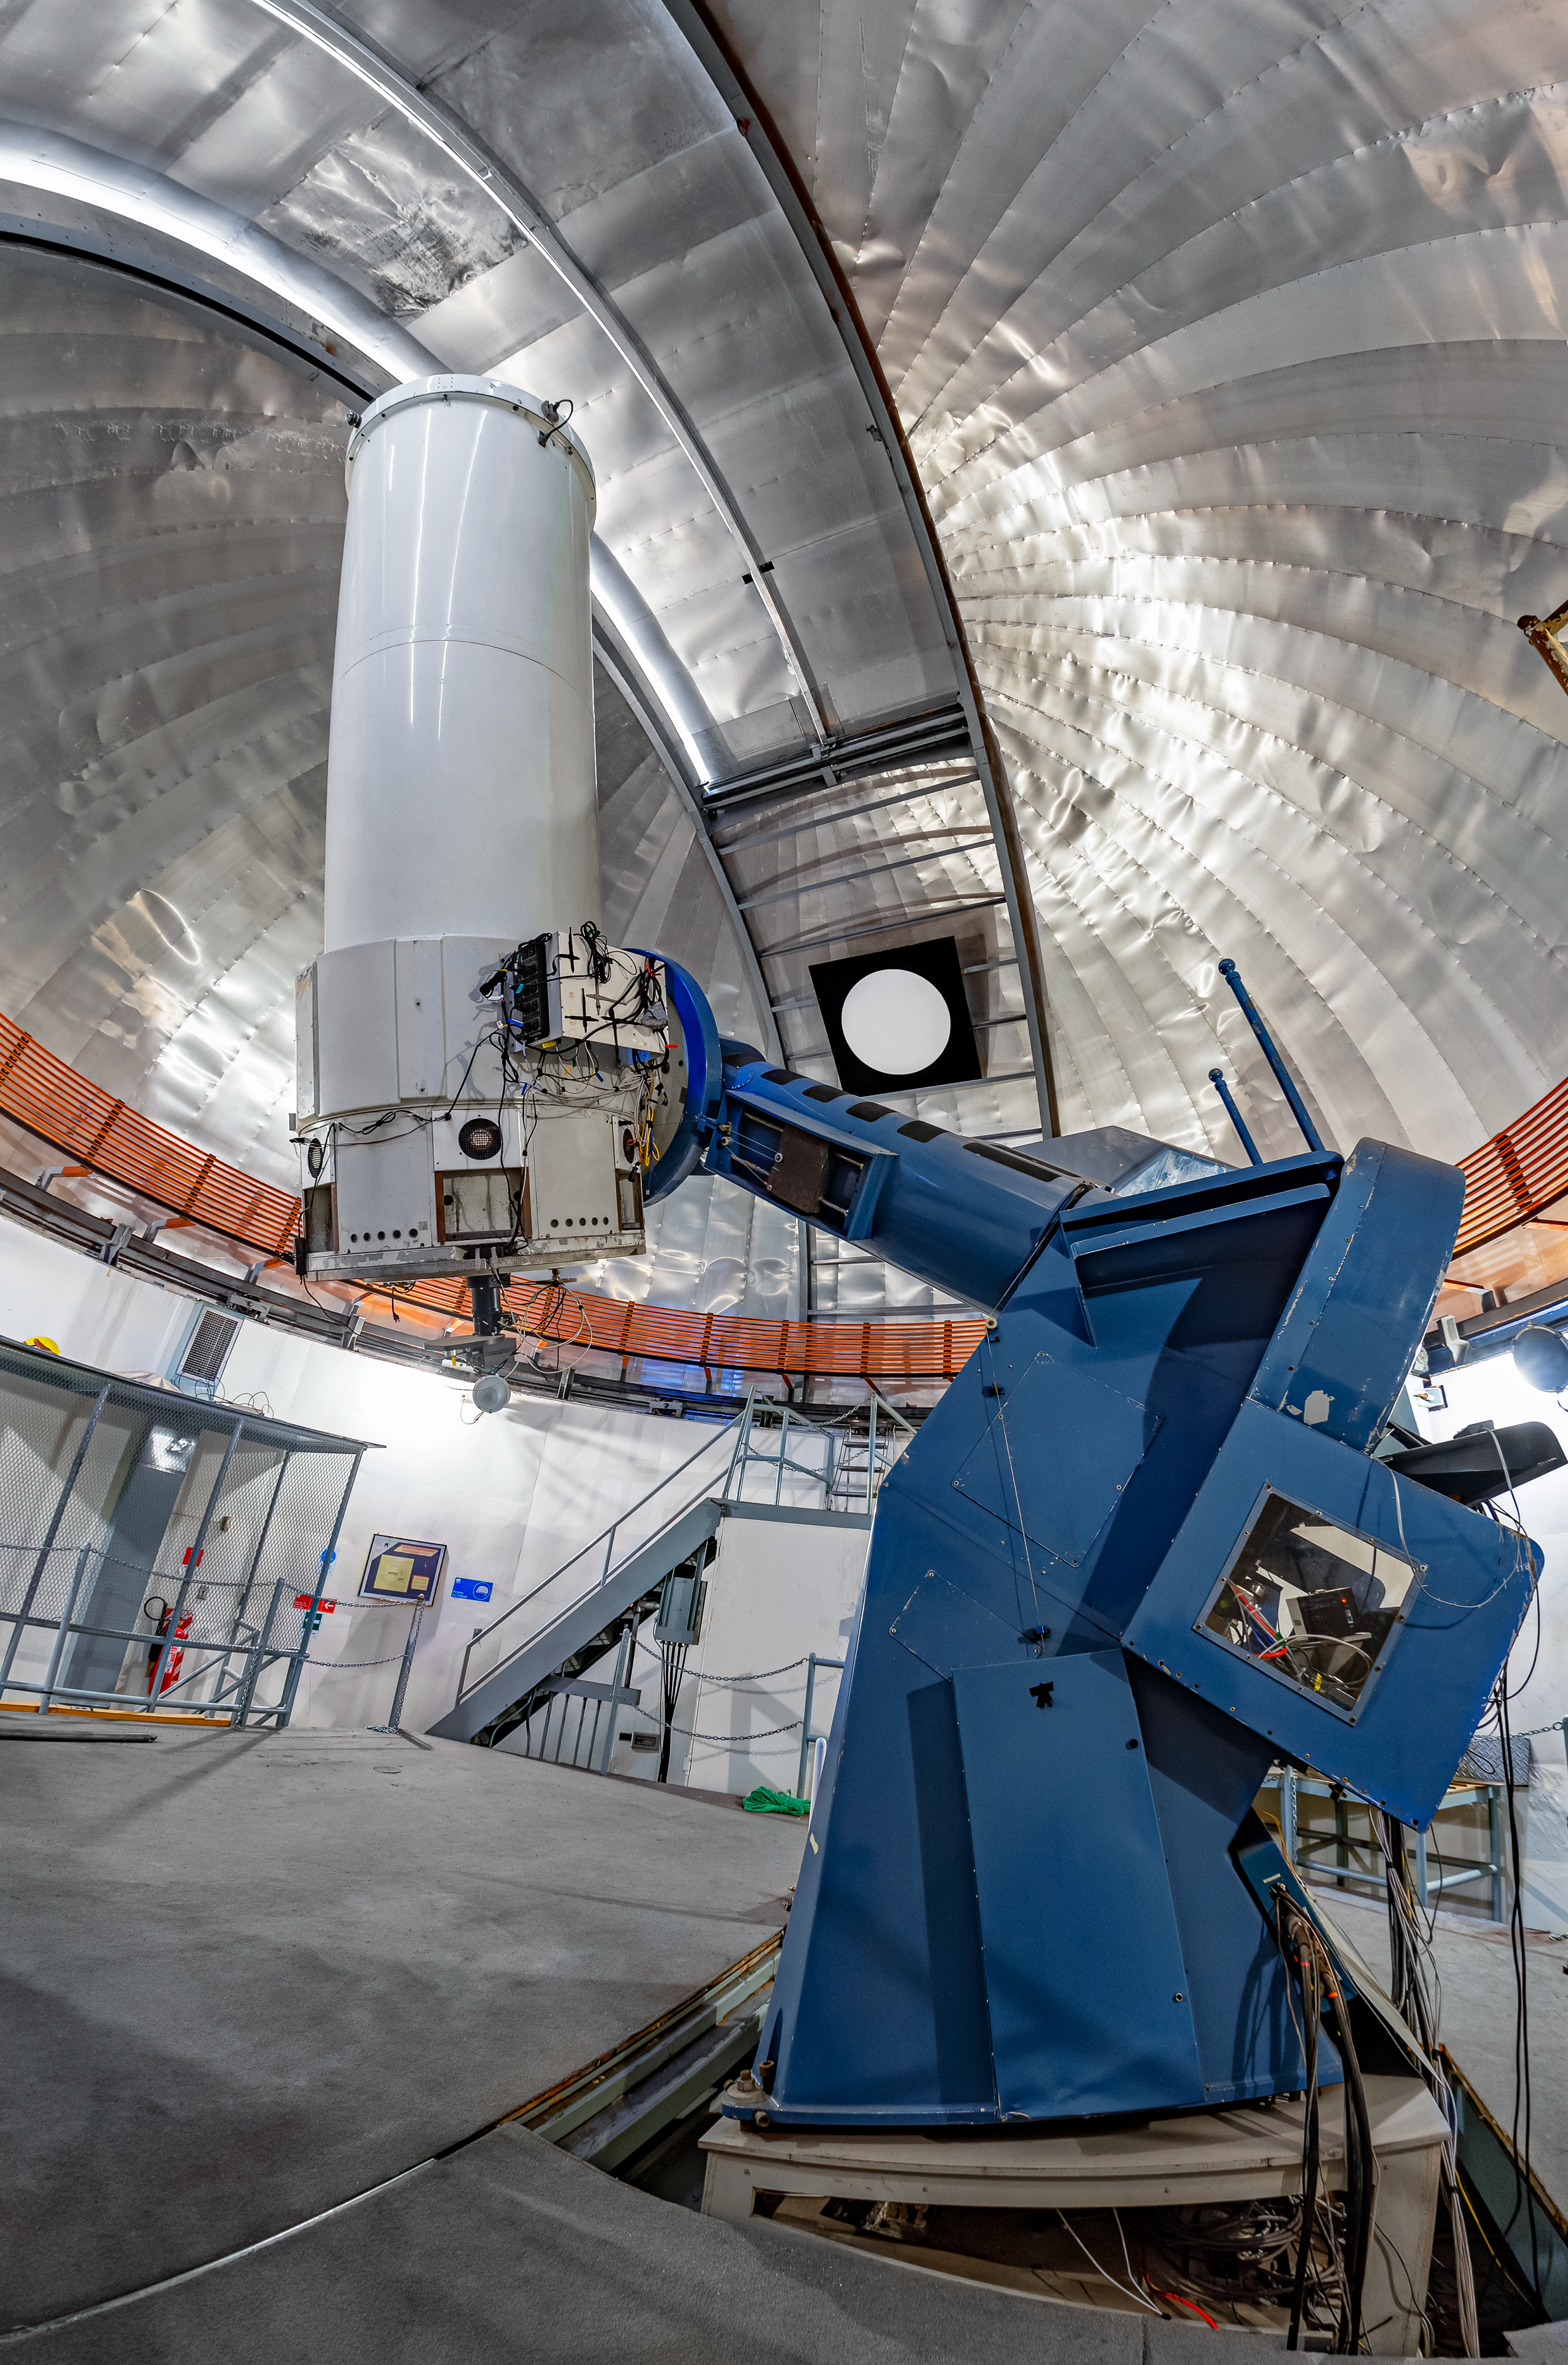

SMARTS 1.0-meter Telescope Interior

The interior of the SMARTS 1.0-meter Telescope on Cerro Tololo in Chile.

Credit: CTIO/NOIRLab/NSF/AURA